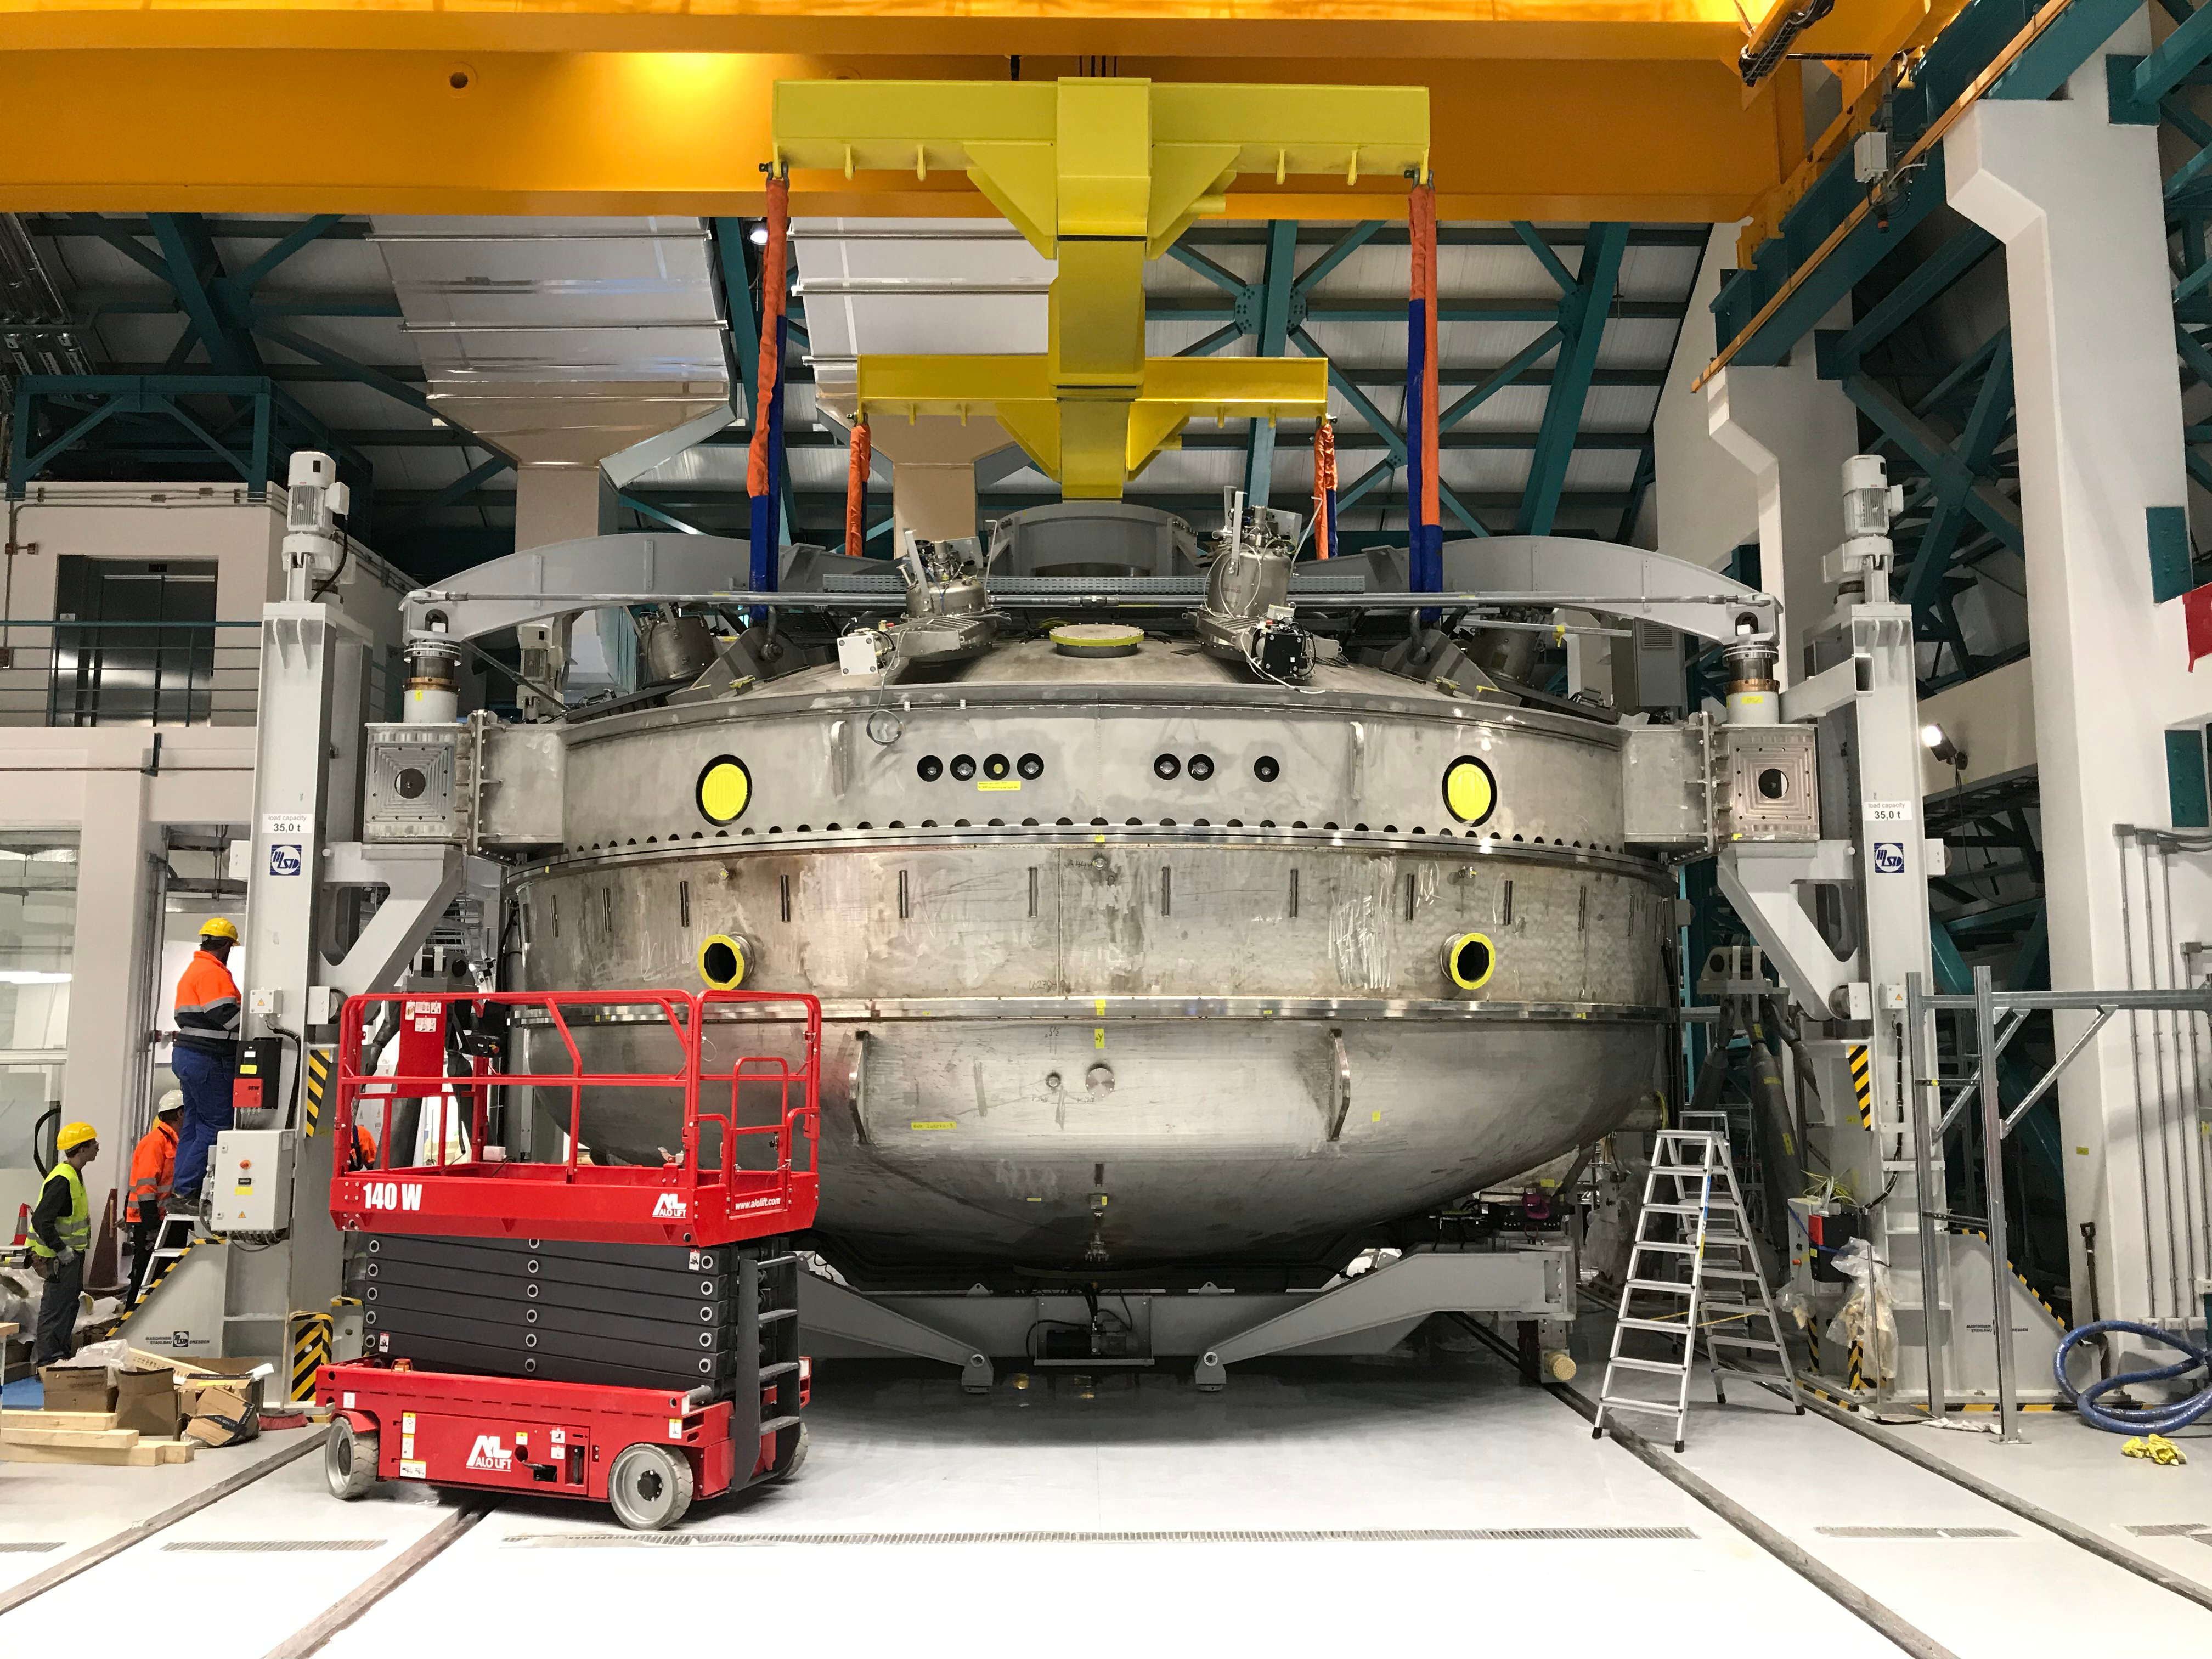

Coating Plant Assembly on Summit

A crew from Von Ardenne, the LSST Coating Chamber vendor, is currently onsite at the LSST summit facility building, performing work on the Coating Chamber, which arrived at the summit in November 2018. According to Tomislav Vucina, LSST Coatings Engineer, "The LSST Coating Chamber will be the largest, most modern, and most powerful mirror coating mechanism used by any telescope in the world." The Coating Chamber, which was constructed in Germany, is now beginning a six-month program of “assembly, integration, and commissioning,” which refers to installation of all components of the Coating Plant, and the testing necessary to ensure that everything works the way it’s supposed to. After final acceptance, and after both LSST mirrors arrive, the Coating Plant will be used to coat the Primary/Tertiary Mirror (M1M3) with aluminum, and the Secondary Mirror (M2) with silver.

Credit: Rubin Observatory/NSF/AURA